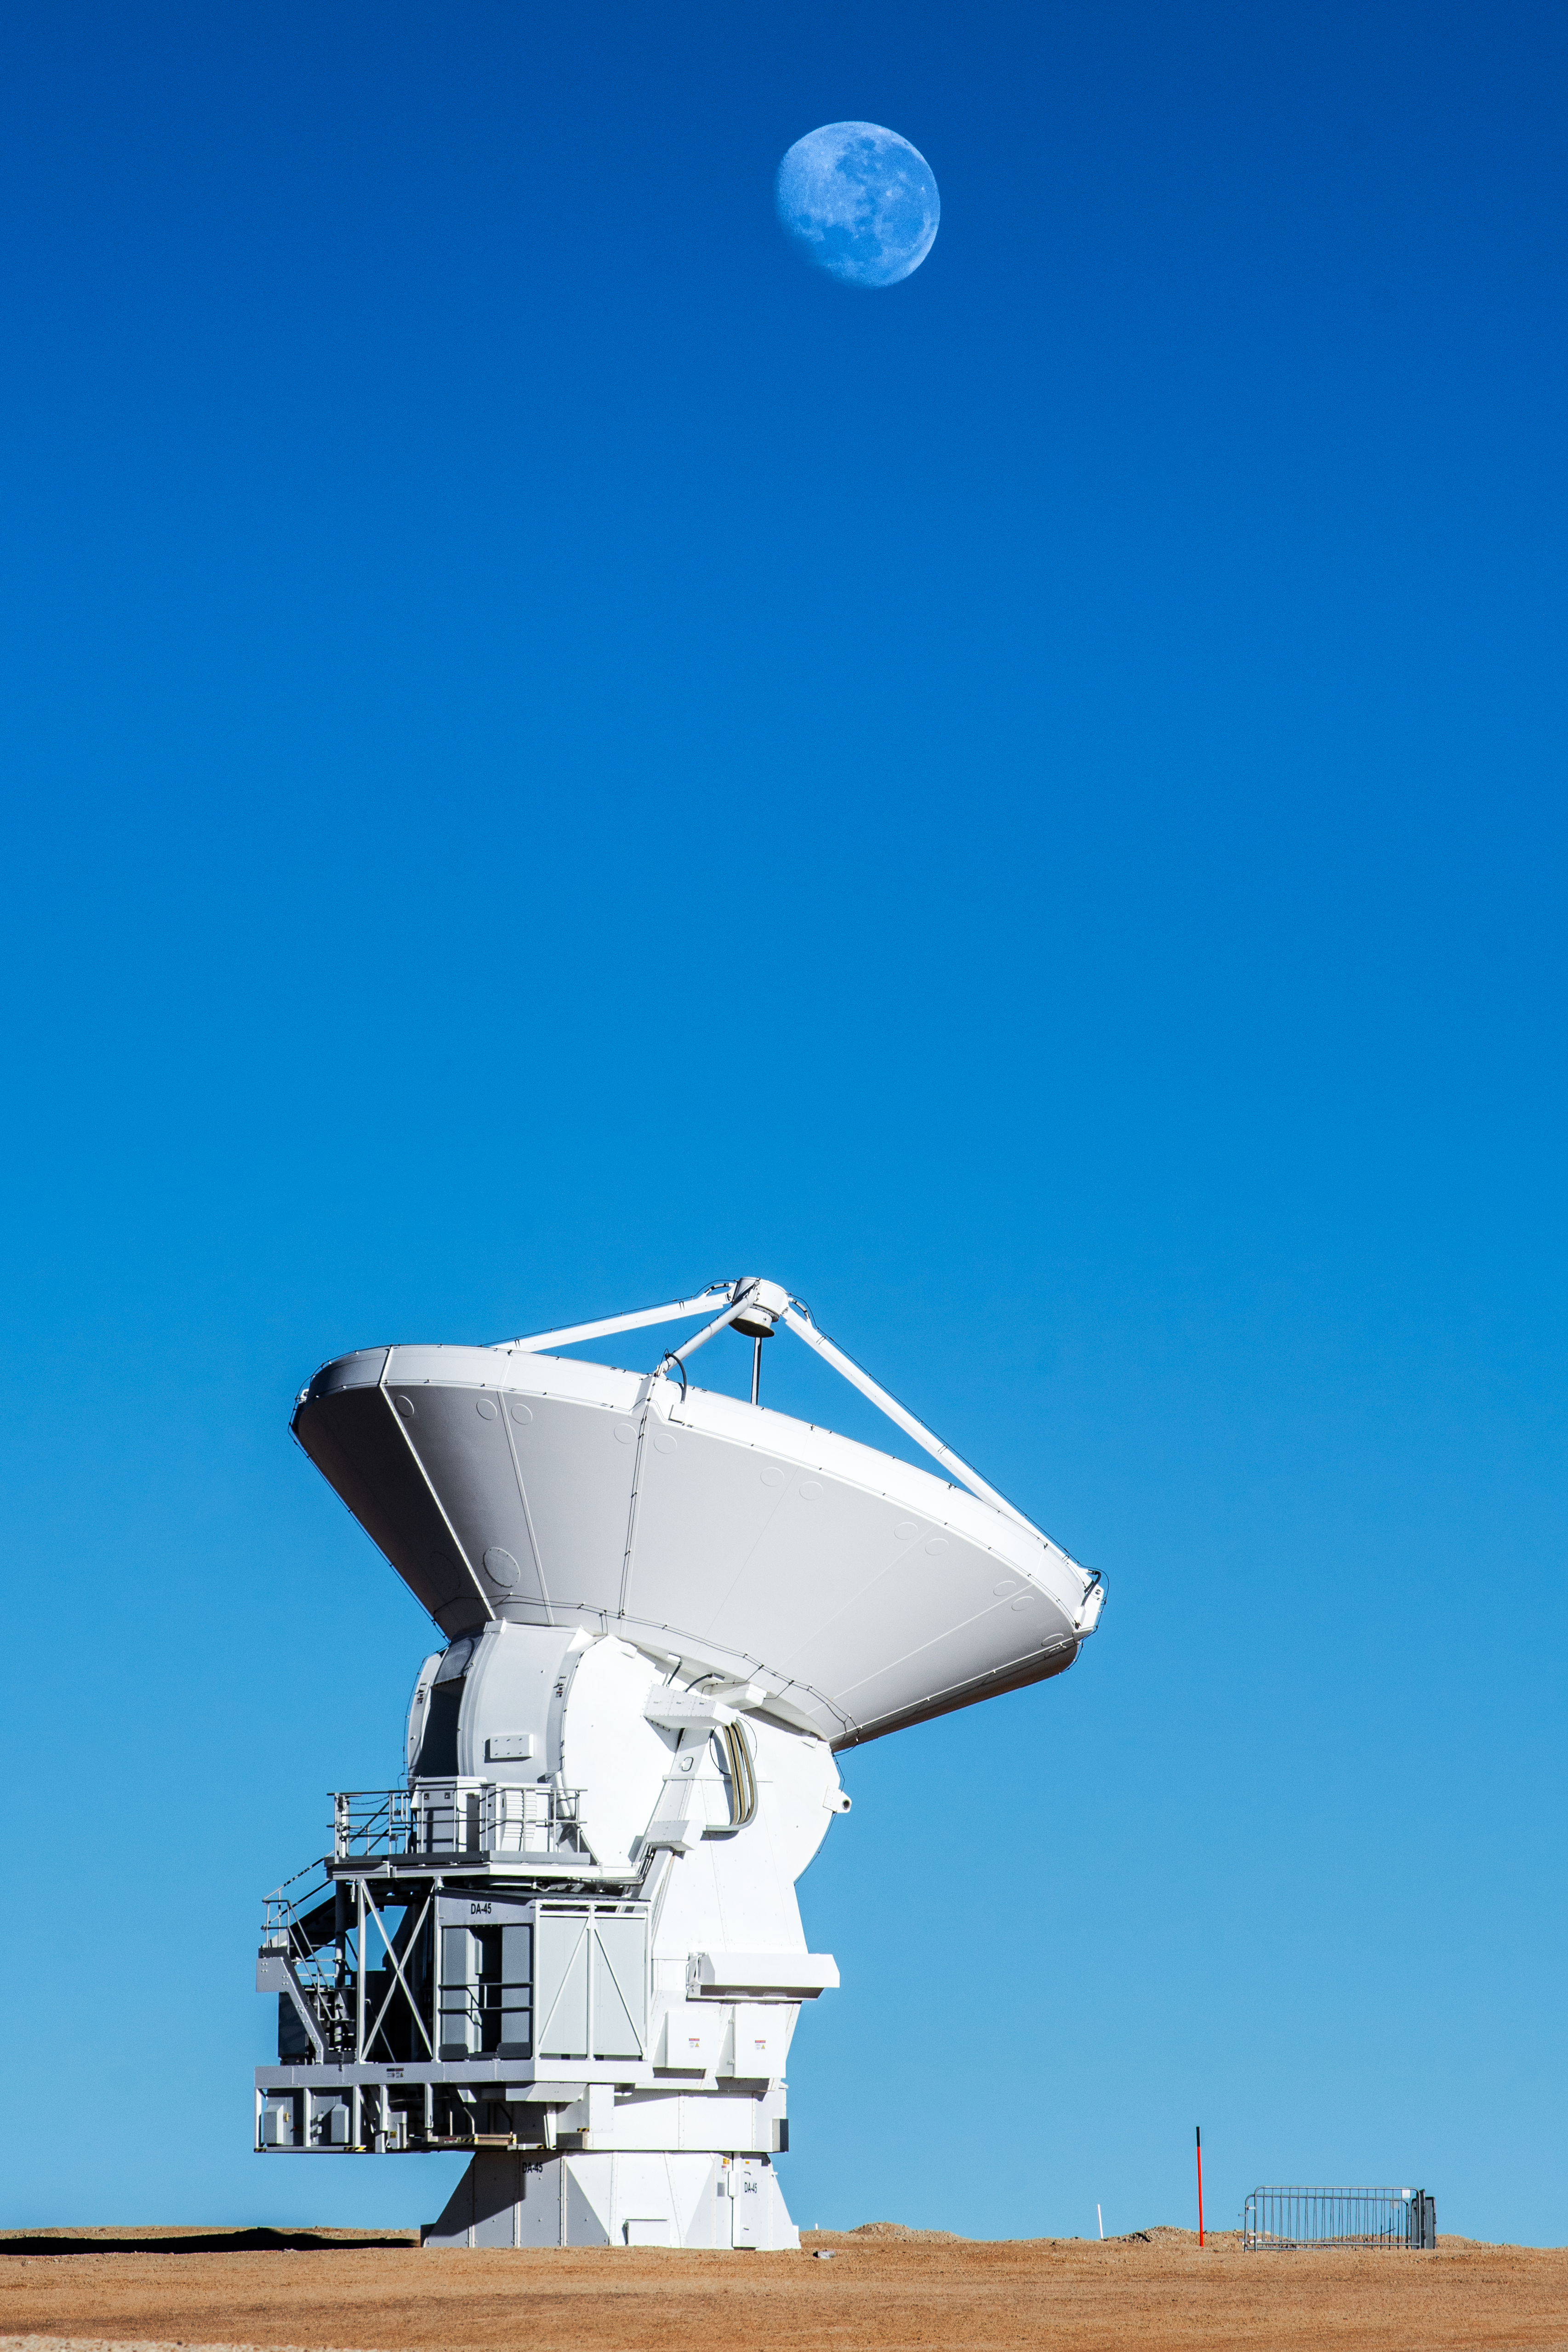

The Moon under another light

In this Picture of the Week, a solitary antenna points timidly at the Moon. This is not some lonesome telescope, but one of the 66 antennas that together make up the impressive Atacama Large Millimeter/submillimeter Array (ALMA), operated by ESO and its international partners.

Humans have been looking at the Moon for as long as anyone can remember, but our eyes only capture a narrow range of wavelengths: visible light. ALMA is different: it can see light at wavelengths thousands of times longer. When ALMA first pointed towards the Moon back in 2008, we saw a version of our satellite under a new light - literally! The radio waves detected by ALMA did not show the Moon’s grey, coarse surface we are familiar with, but its surface temperature, hotter in the areas facing the Sun.

Since then, ALMA has been looking at other, more distant moons circling other planets. Will ALMA and our cherished satellite ever cross paths again?

Credit: S. Otarola/ESO